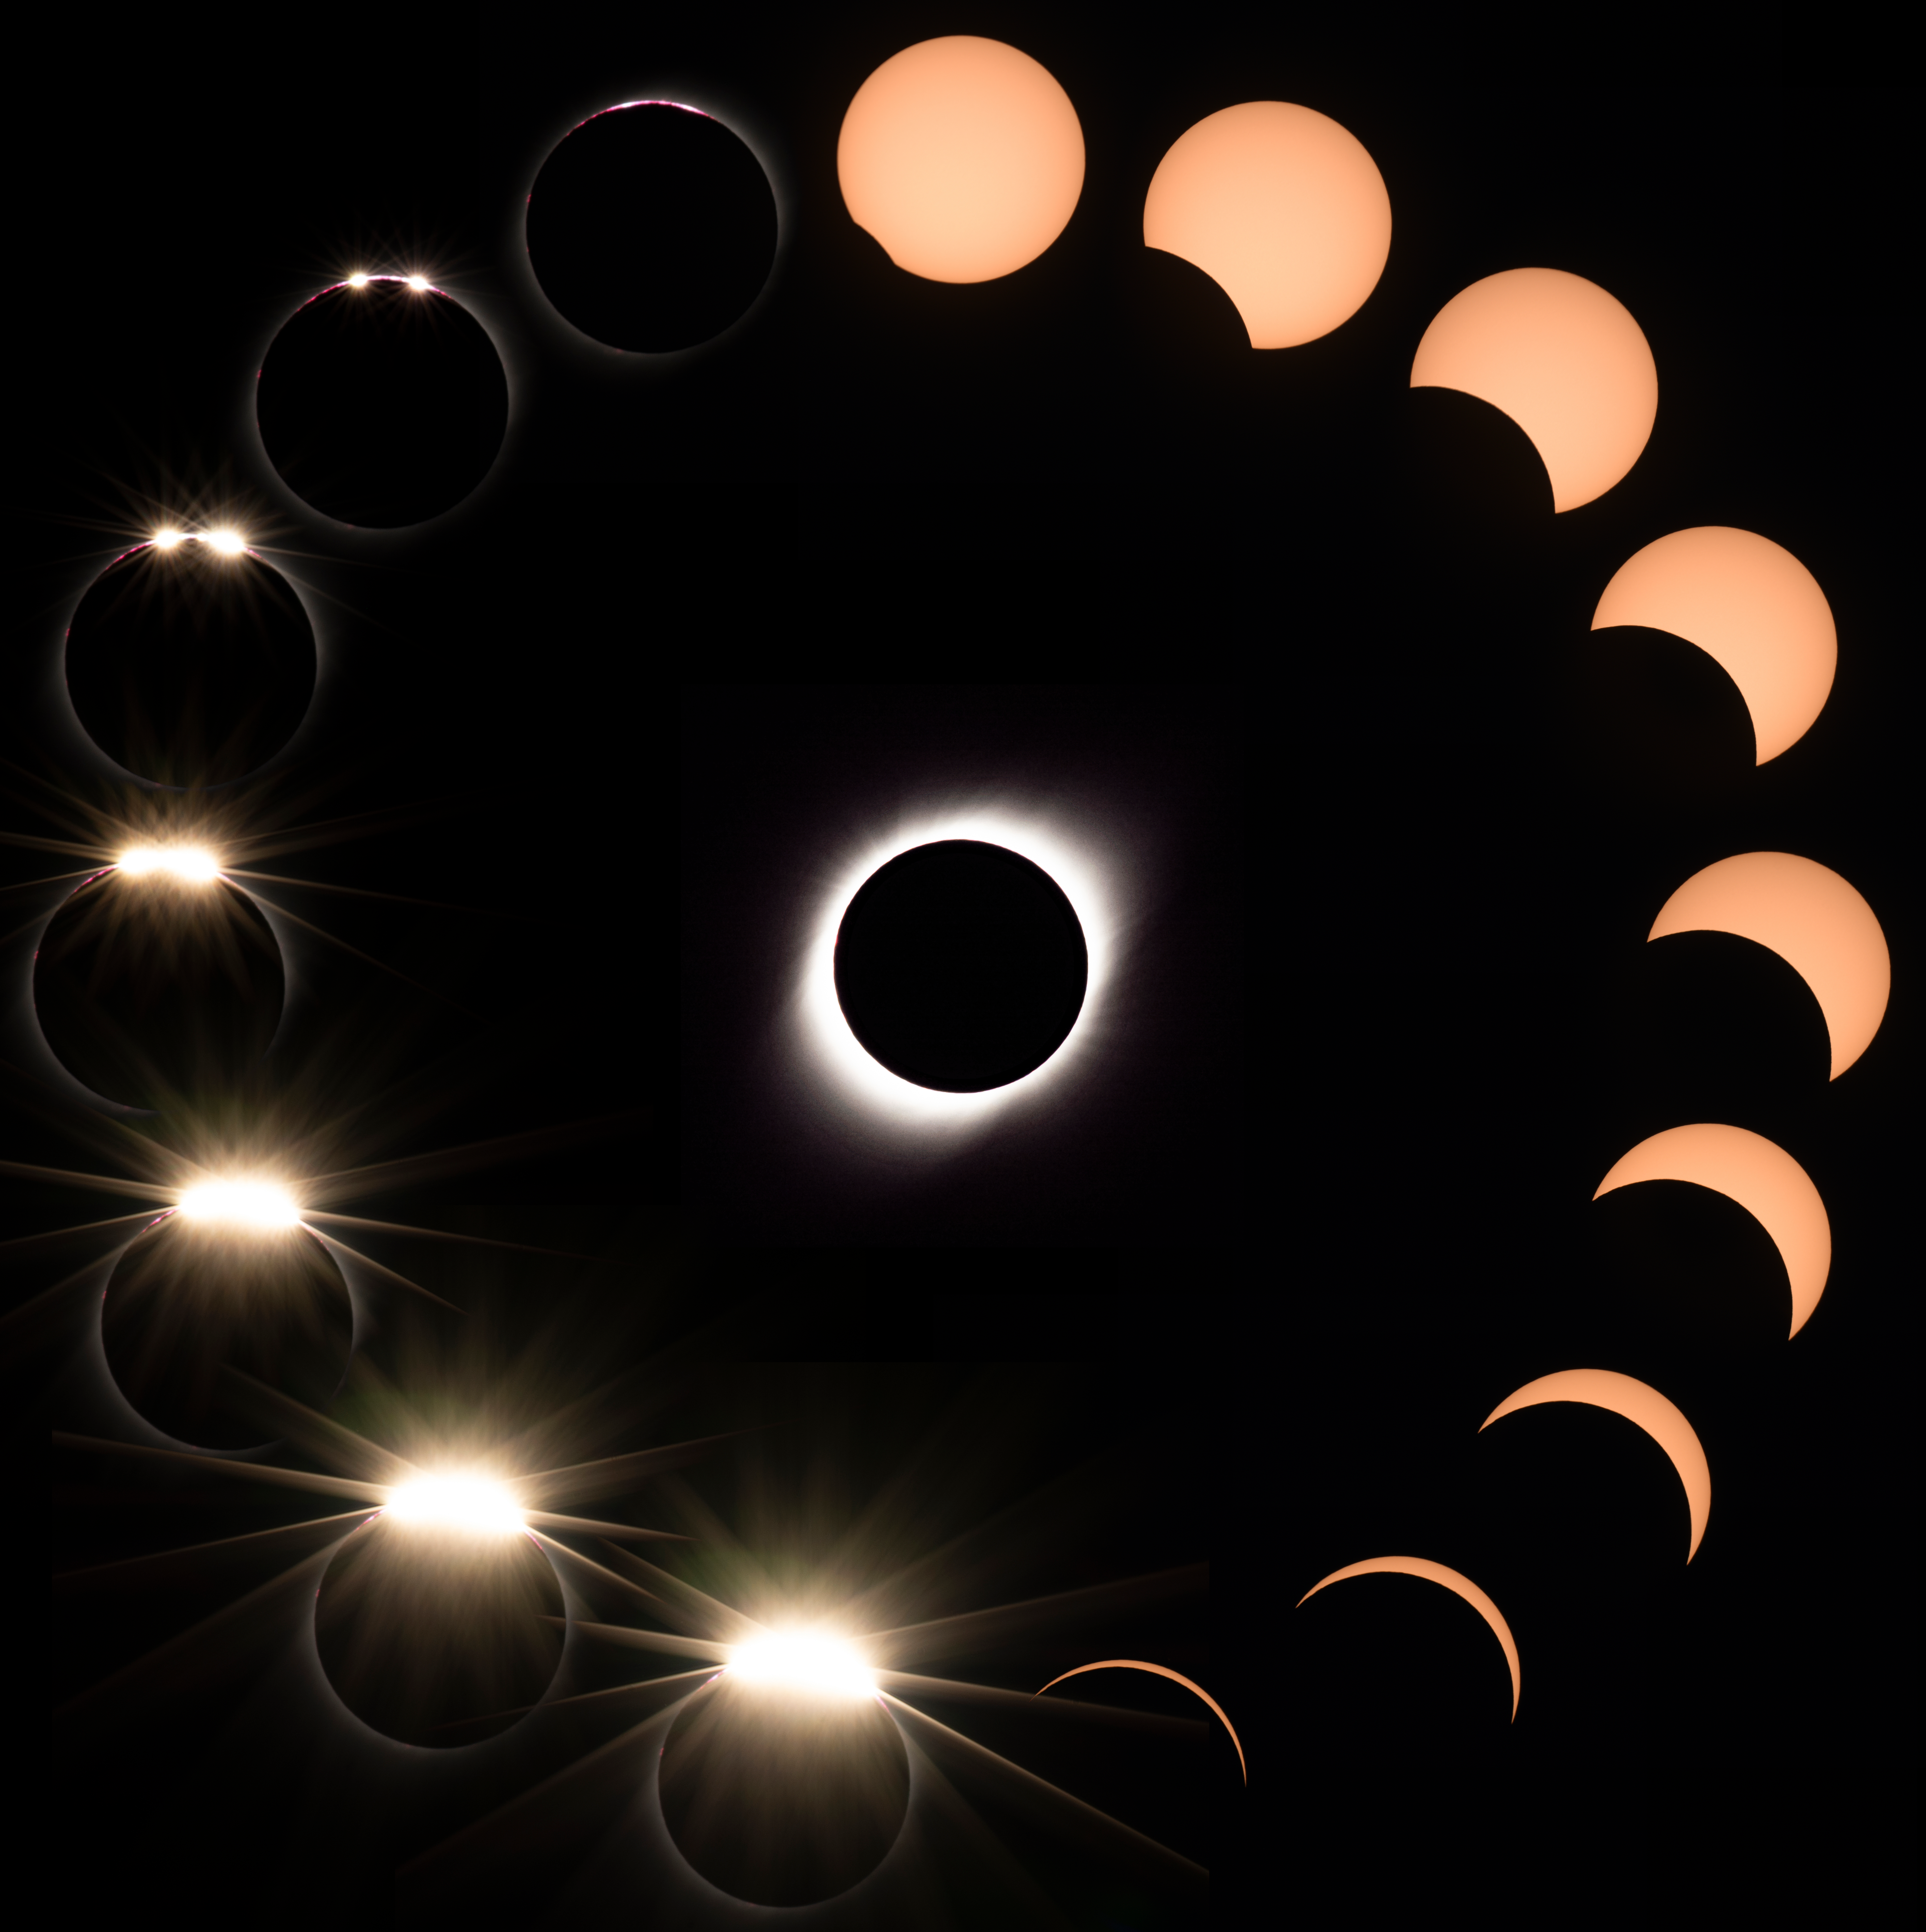

Phases of 2019 July 2 Solar Eclipse

Phases of 2019 July 2 Solar Eclipse.

Credit: CTIO/NOIRLab/AURA/D. Munizaga